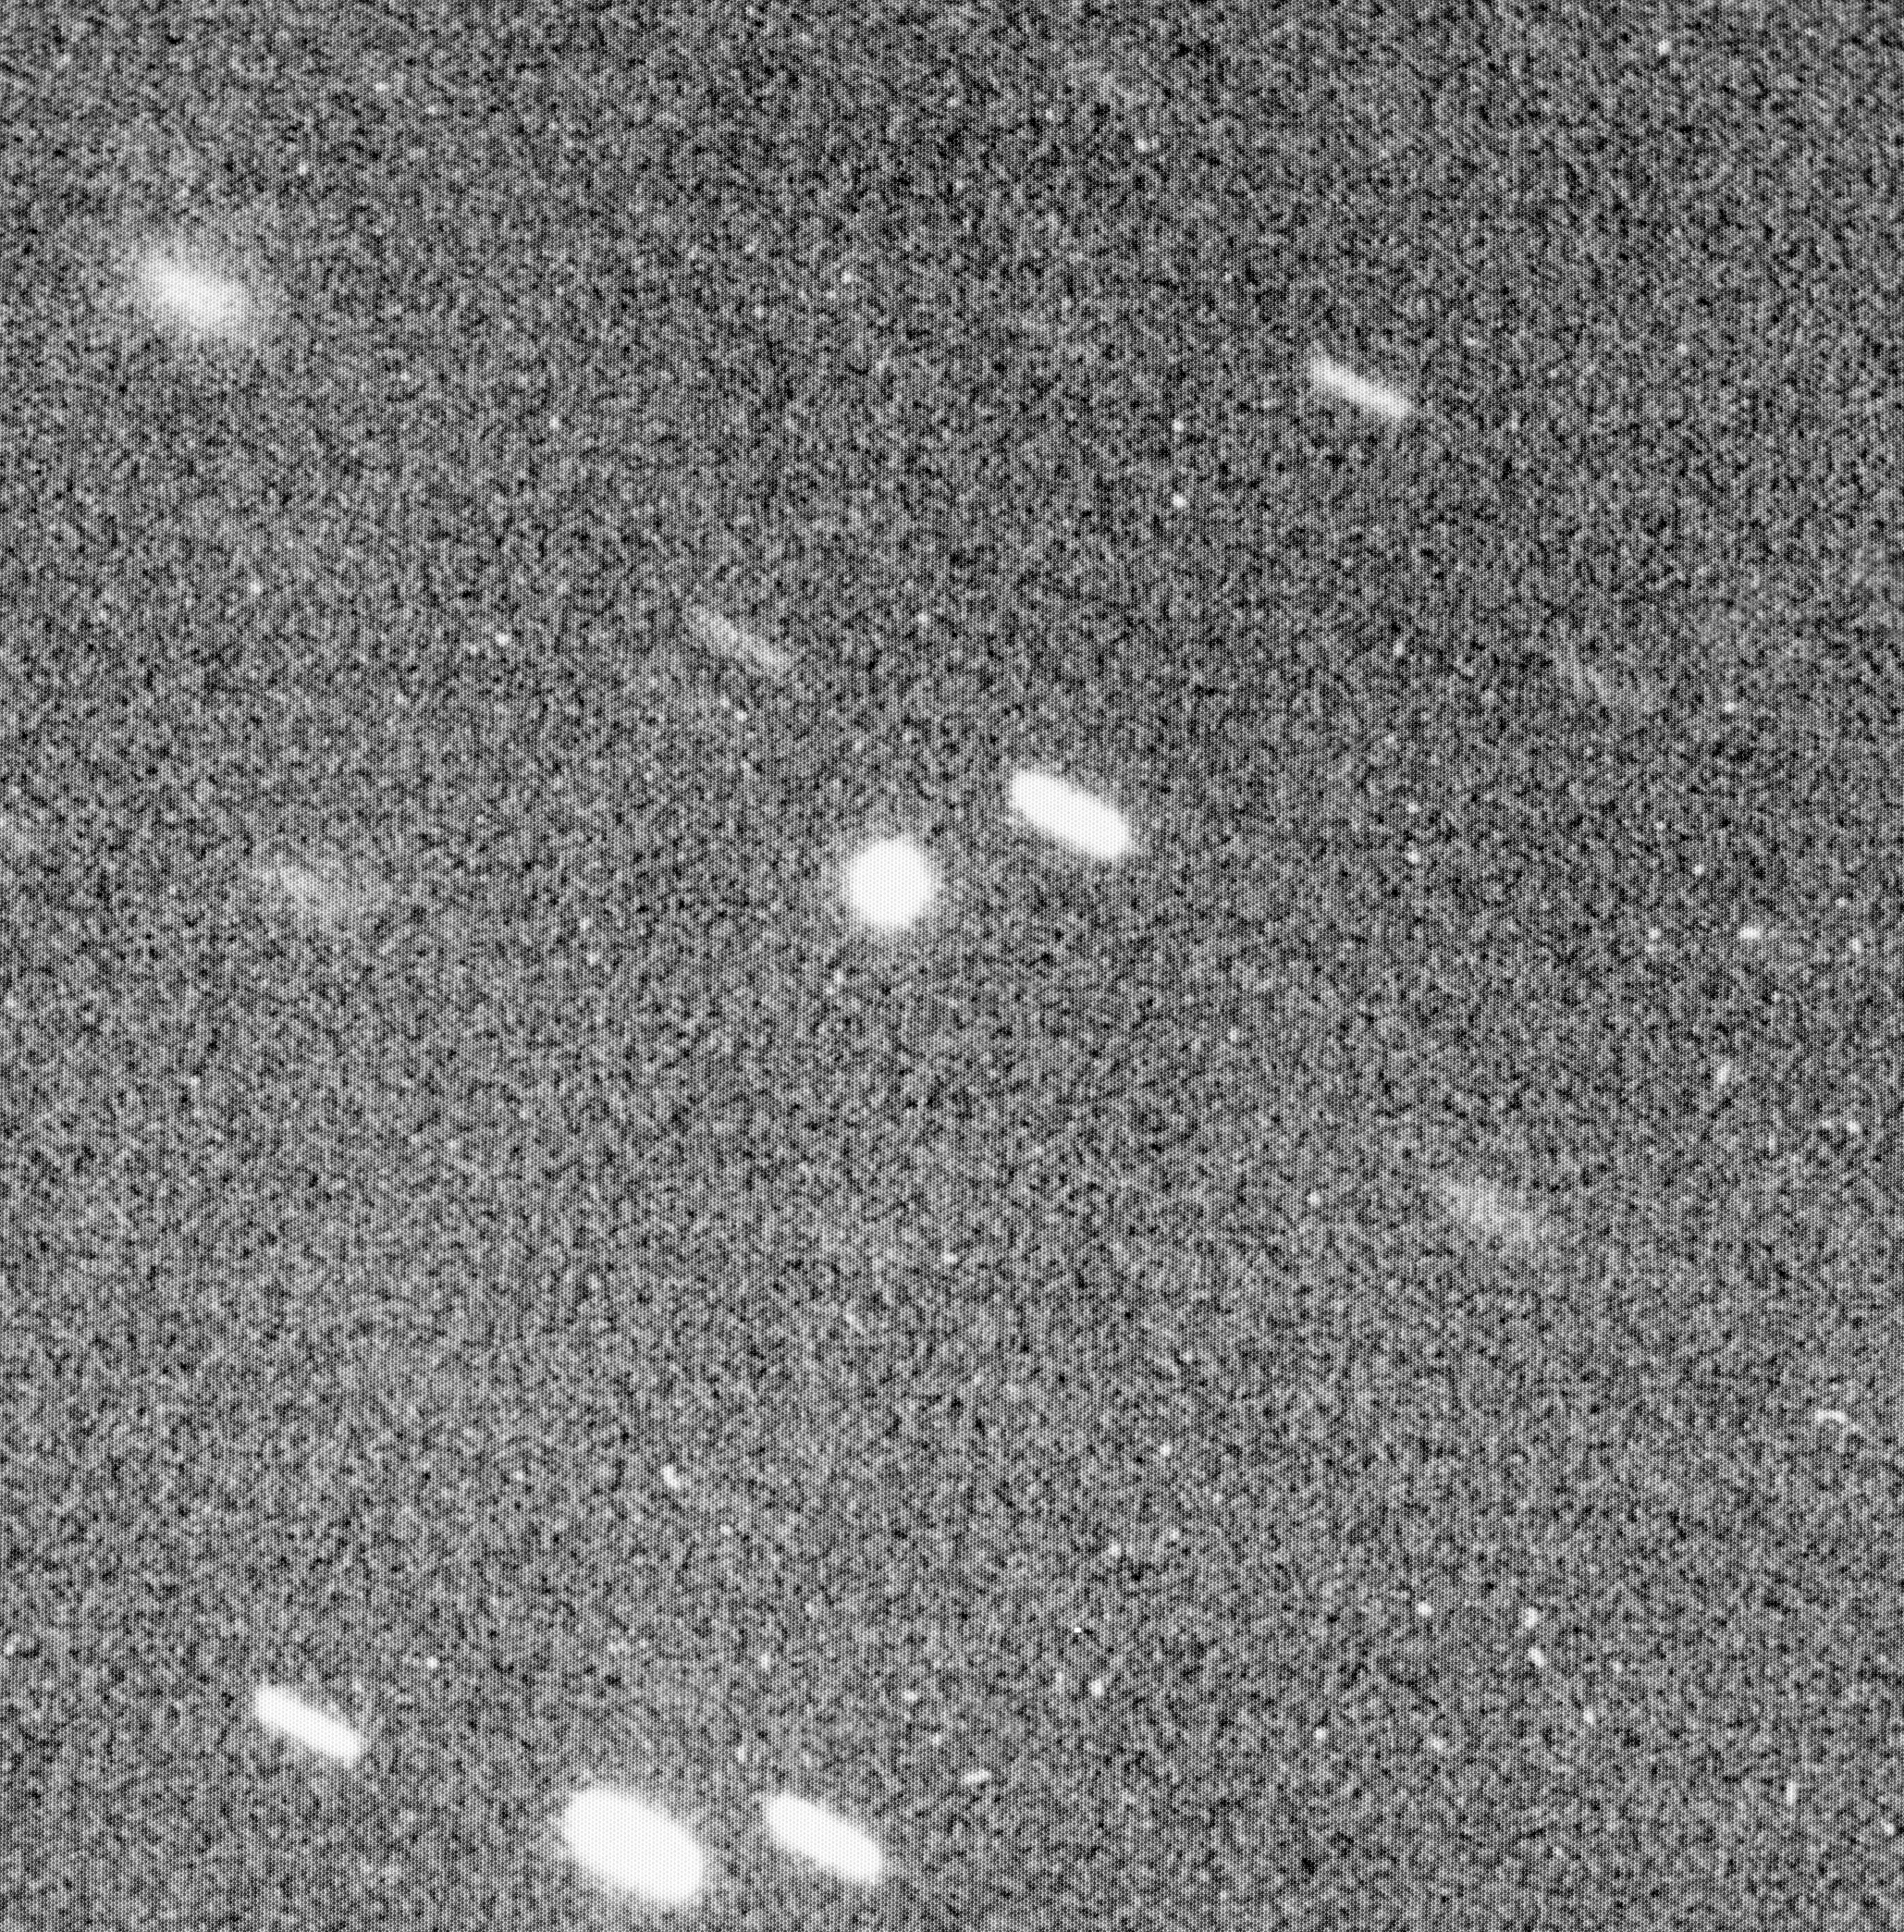

Minor planet 1992 AD

This photo shows the newly discovered minor planet 1992 AD which is the most distant in the Solar System. It was obtained at the ESO La Silla Observatory on 5 February 1992. The telescope followed the planet whose 16.7 magnitude image is round; the stars in the field are seen as short trails. The diffuse trail at the upper left corner is that of a galaxy.

Credit: ESO